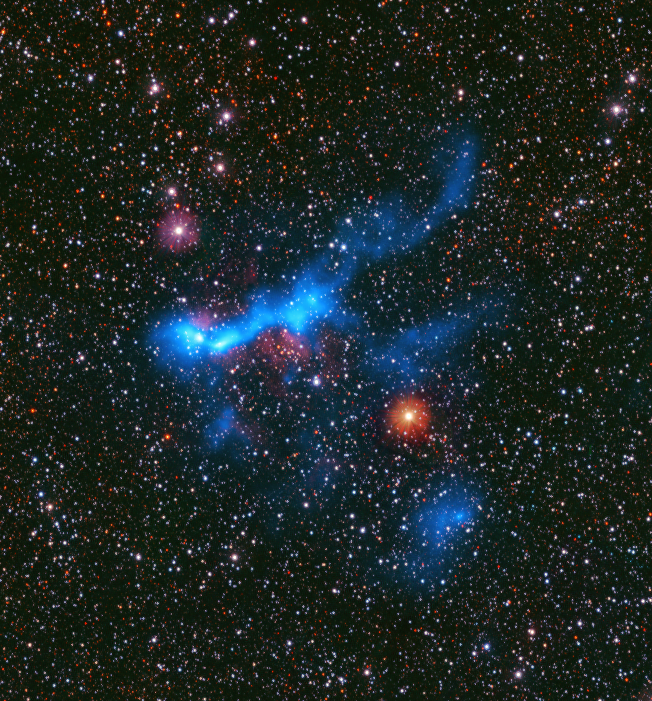

Survey gives astronomers a latte to think about

Creating a star is hard work, and the process is not very efficient. Current knowledge suggests that a stellar nursery must have a minimum density of gas and dust for a star to form. Only 1-2% of all the gas and dust in these clouds is utilised to ignite a star. But could even denser regions be more efficient at forming stars?

In today's Picture of the Week, we’re looking at GAL316, one of the many stellar nurseries a team of astronomers observed to answer this question. This region is part of a survey called CAFFEINE – an astronomer’s best friend – carried out using the ArTéMiS camera at the Atacama Pathfinder Experiment (APEX), a radio-telescope in the Chajnantor plateau. Now operated by the Max Planck Institute for Radio Astronomy, this telescope captures the faint glow of cold gas clouds, seen here as a blue glow. This glow has been overlaid on a starry background captured with ESO’s VISTA telescope.

Results from the study show that, unlike astronomers, who get more efficient with a bit of caffeine, the densest regions observed with this CAFFEINE survey seemed no more efficient at producing stars than any other stellar nursery above the minimum density.

Credit: ESO/M. Mattern, P. André et al. Background: VVV